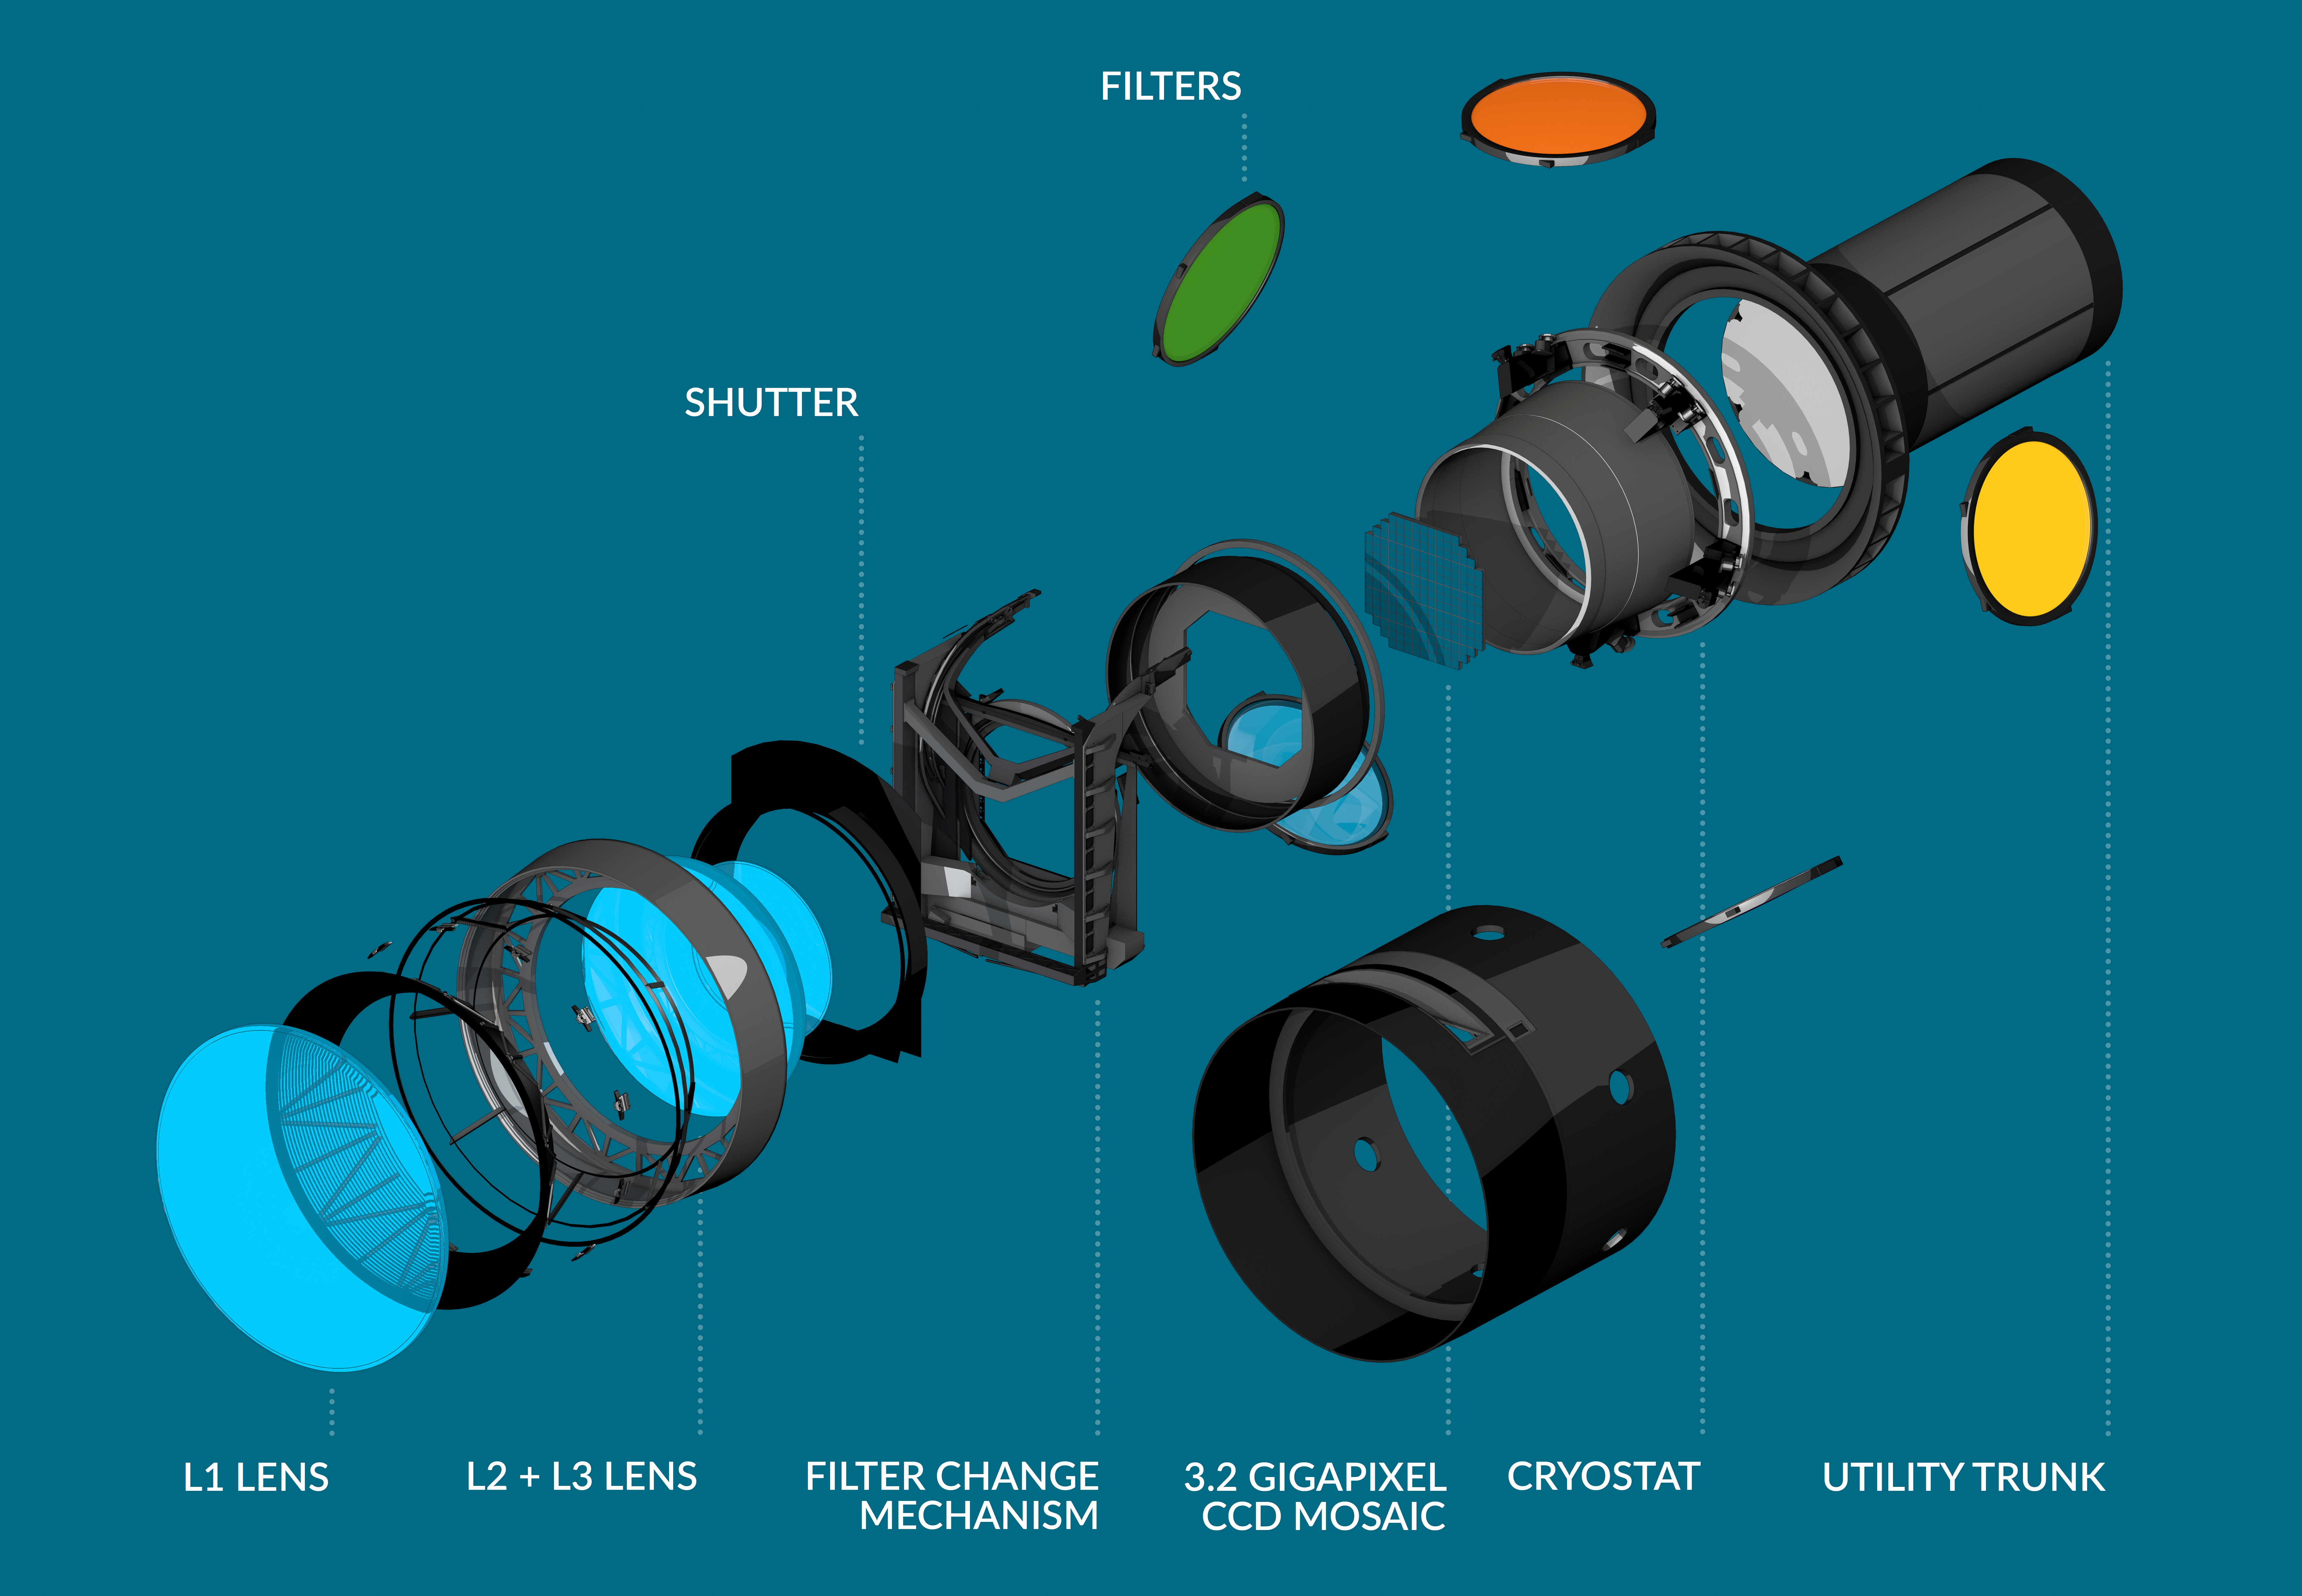

Exploded view of LSST Camera

An artist's rendering of the LSST Camera showing its major components including lenses, sensor array, and utility trunk.

Credit: C. Smith/SLAC National Accelerator Laboratory